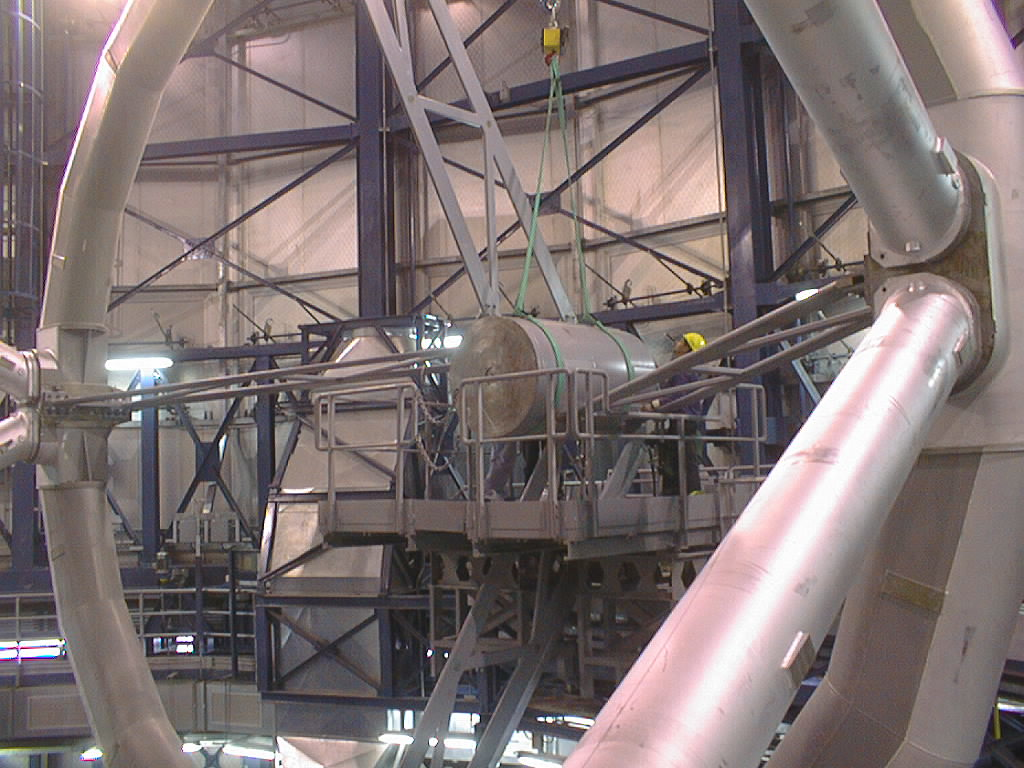

Installation of the M2 unit

The final phases of the assembly work on the first VLT 8.2-m Unit Telescope (UT1) at Paranal. View of the front end of the telescope structure with the spiders and a dummy M2 Unit in place, just before the exchange with the real M2 Unit. The service platform for this operation is seen just below the M2 Unit. (Photo obtained on March 12, 1998).

Credit: ESO